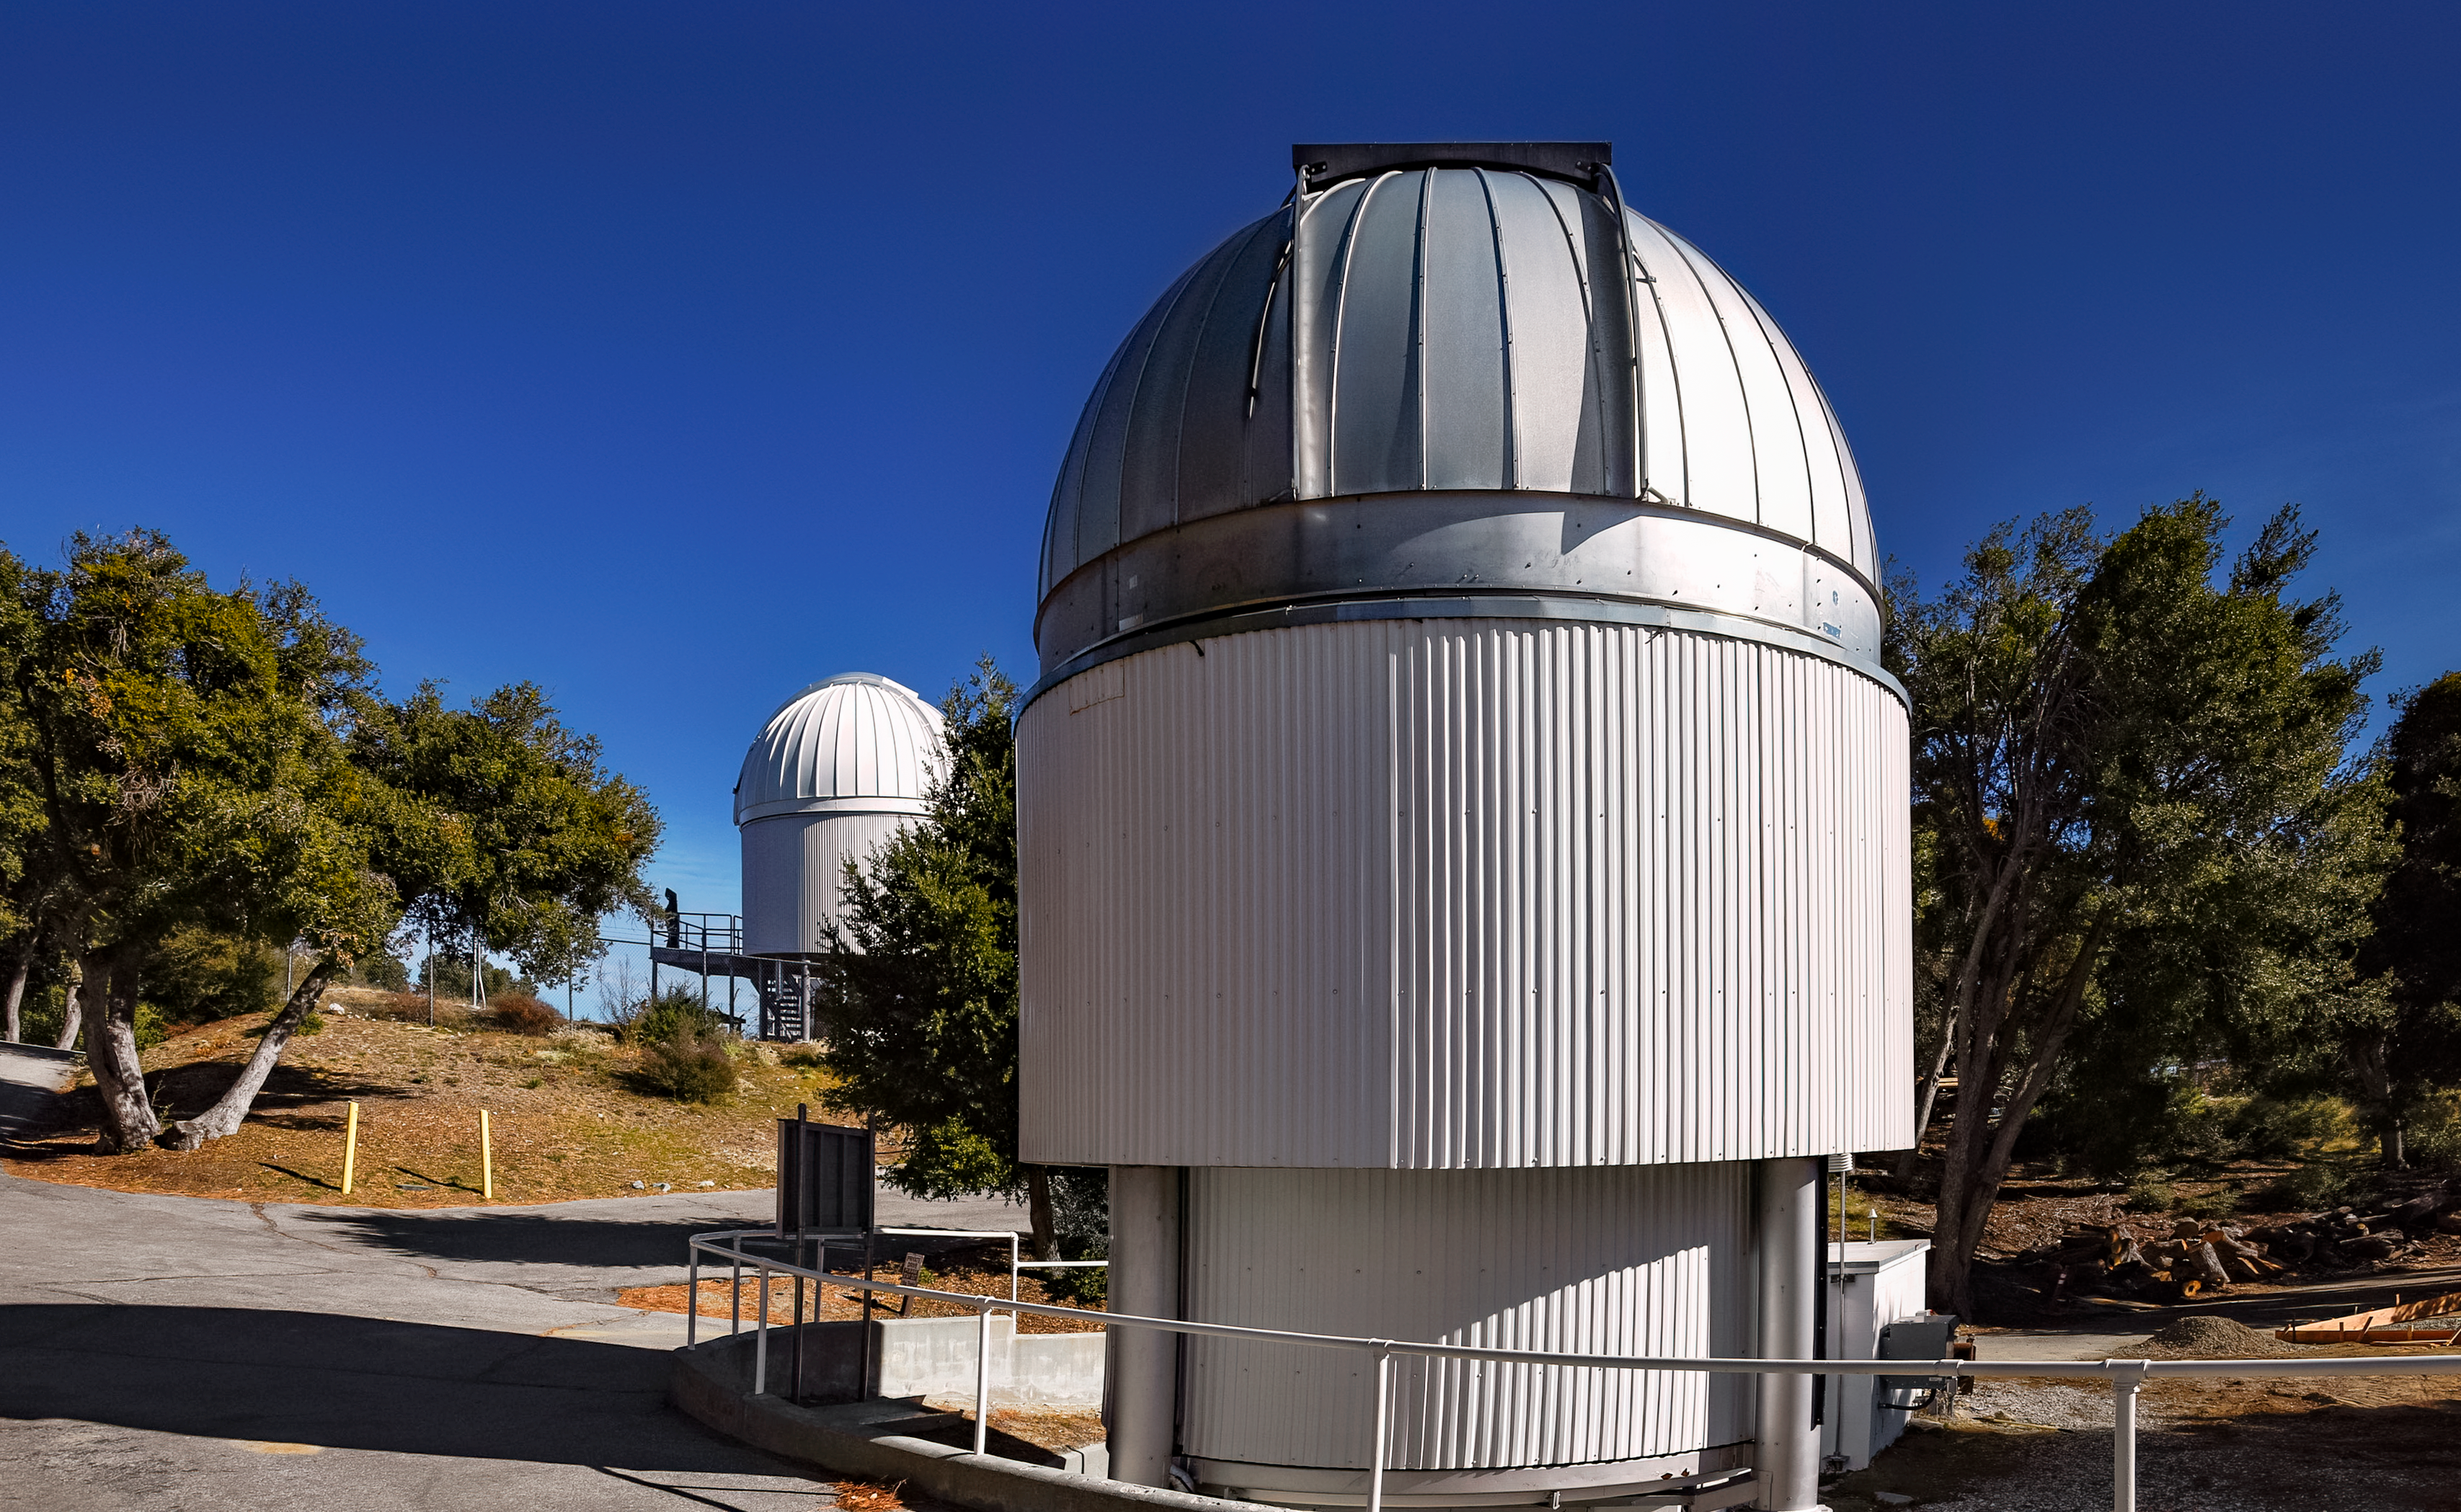

CHARA

The CHARA (Center for High Angular Resolution Astronomy) array is an optical interferometer located on Mount Wilson in California. The array consists of six 1-meter (40-inch) telescopes operating as an astronomical interferometer.

Credit: NOIRLab/NSF/AURA